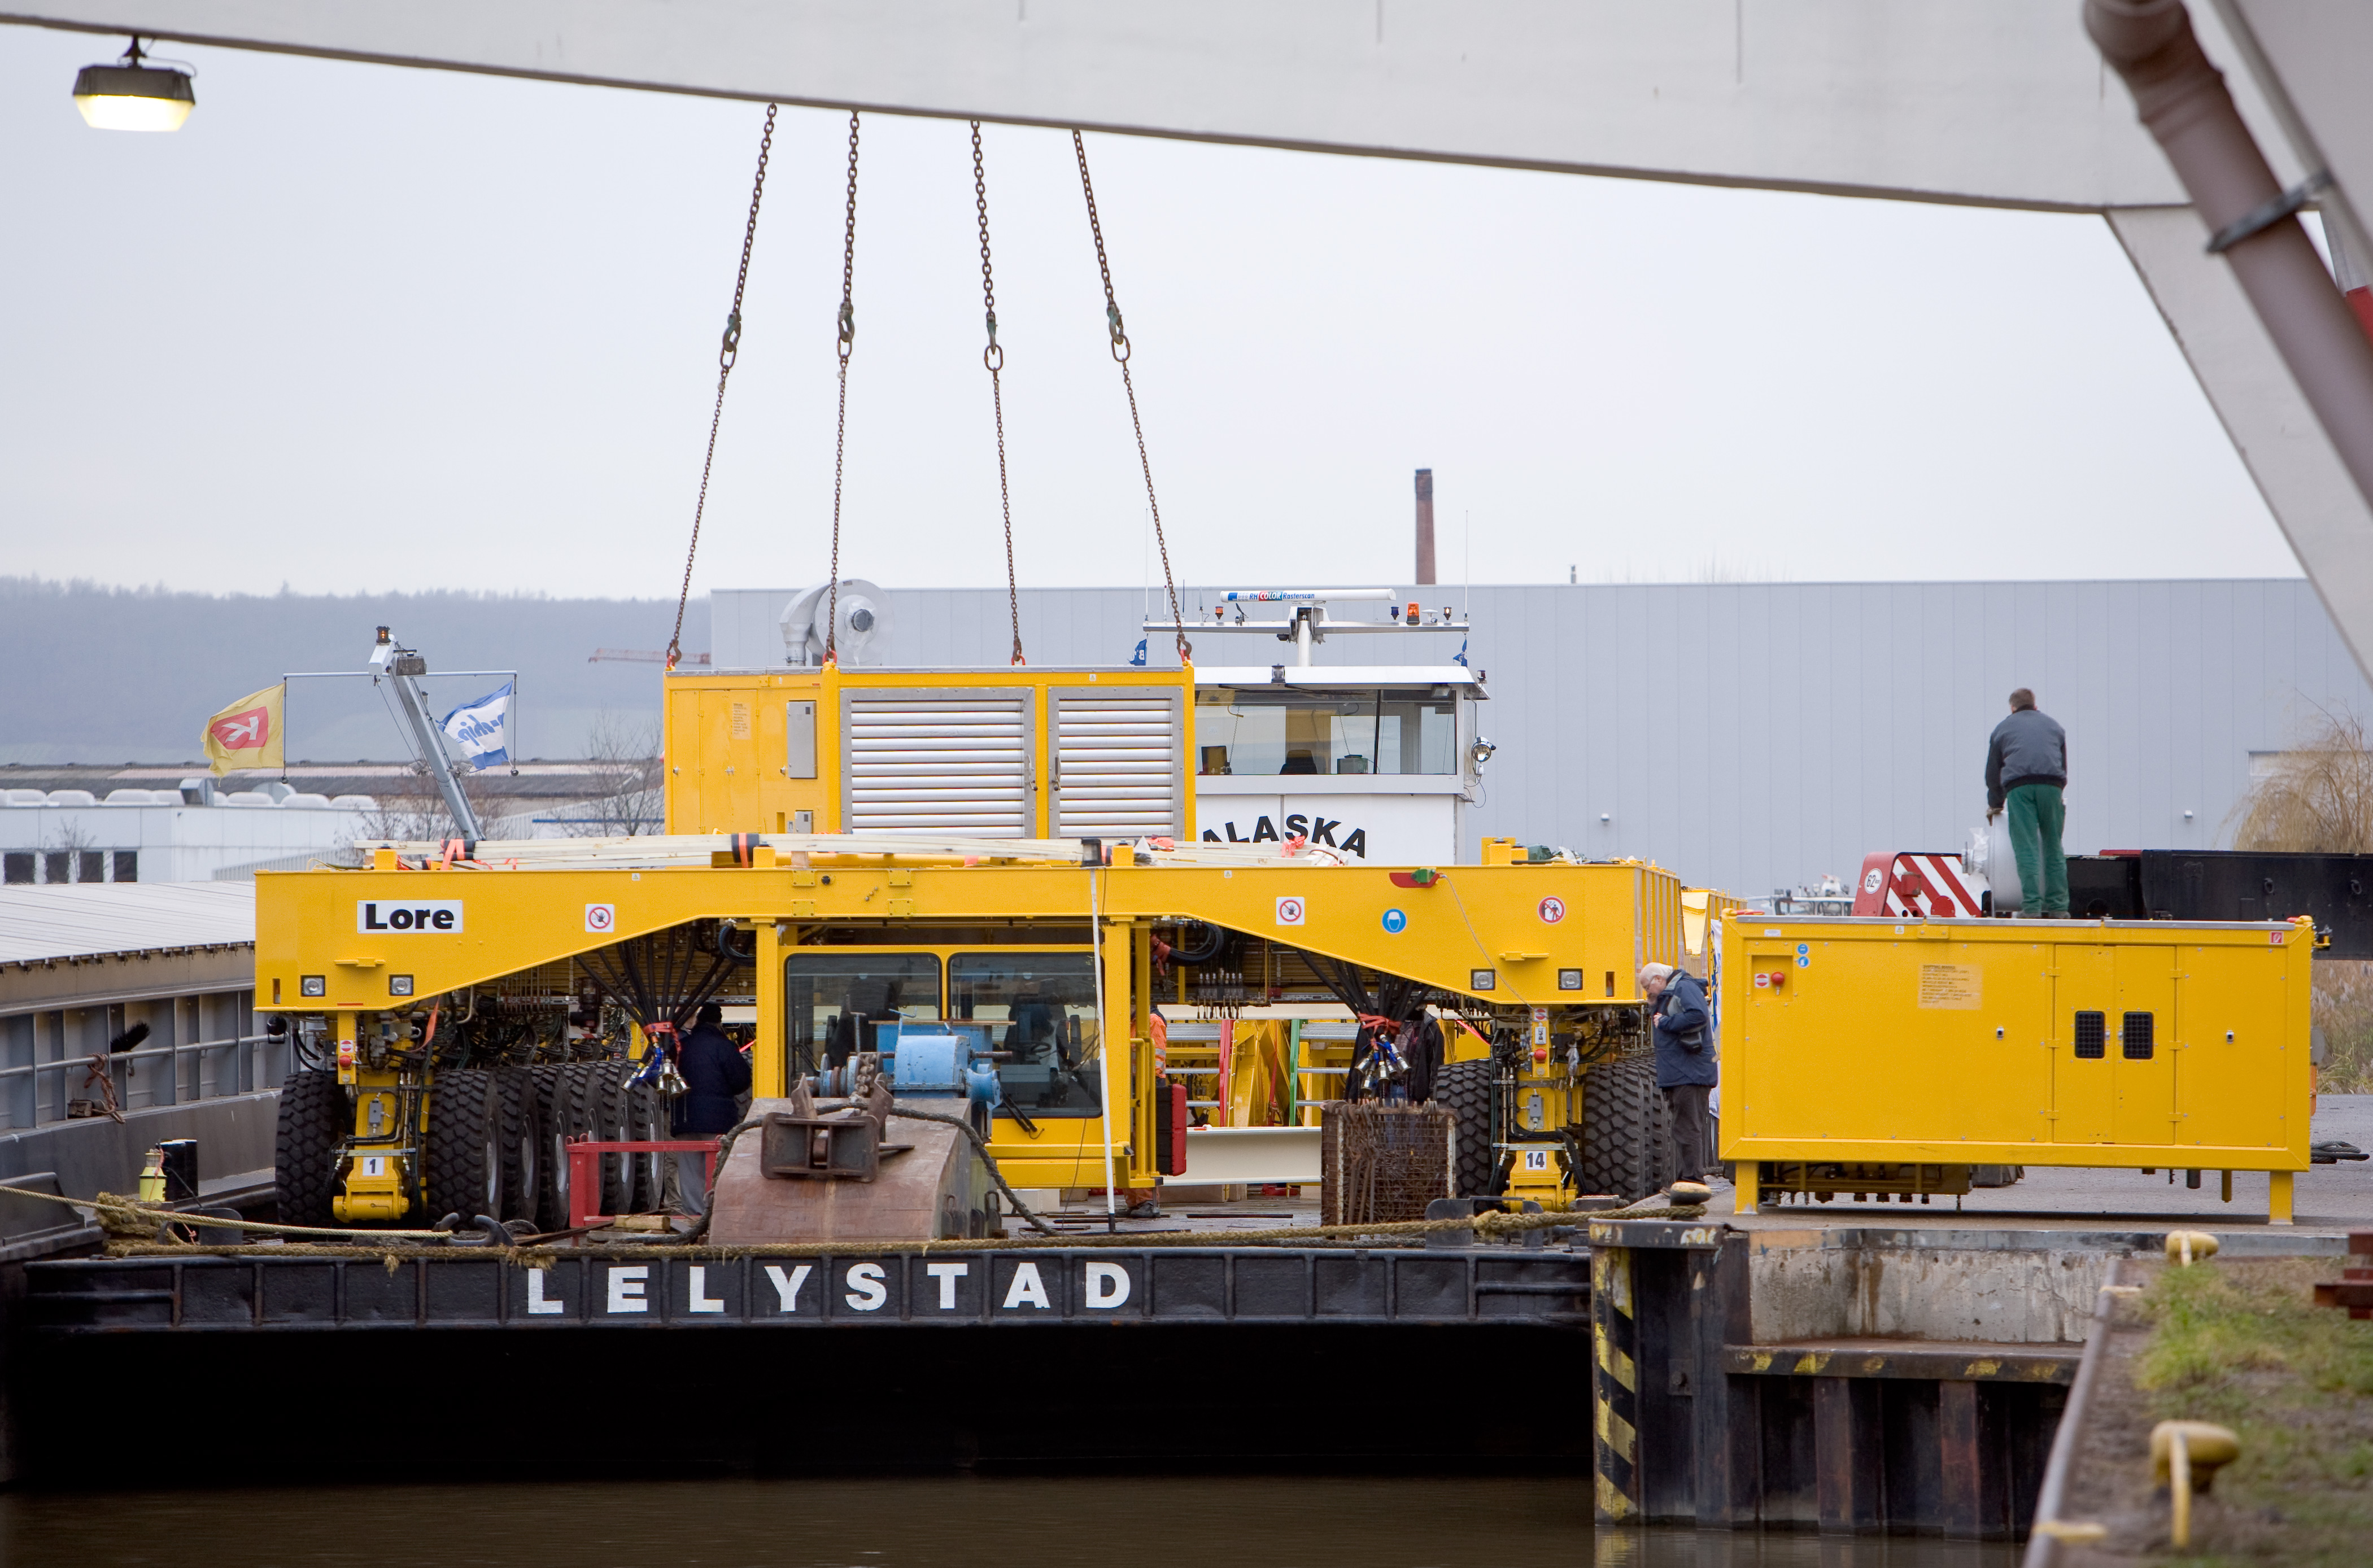

ALMA transporter on way to Chile

On December 3 and 4 - 2007, the two ALMA antenna transporters, Otto and Lore, were being loaded onto a barge on the Neckar at Heilbronn harbour (Germany) to start their long journey to Chile. From there, they will travel to Antwerpen (Belgium) and then put onto a ship towards the port of Mejillones, in the north of Chile, to finally reach the ALMA base, close to San Pedro de Atacama. The ALMA antenna transporters are each 20 meter long, 10 meter wide and 6 meter high, and weigh 130 tonnes. They will be able to transport a 115-tonne antenna and set it down on a concrete pad within millimeters of a prescribed position. Image taken in December 2007.

Credit: ALMA (ESO/NAOJ/NRAO)